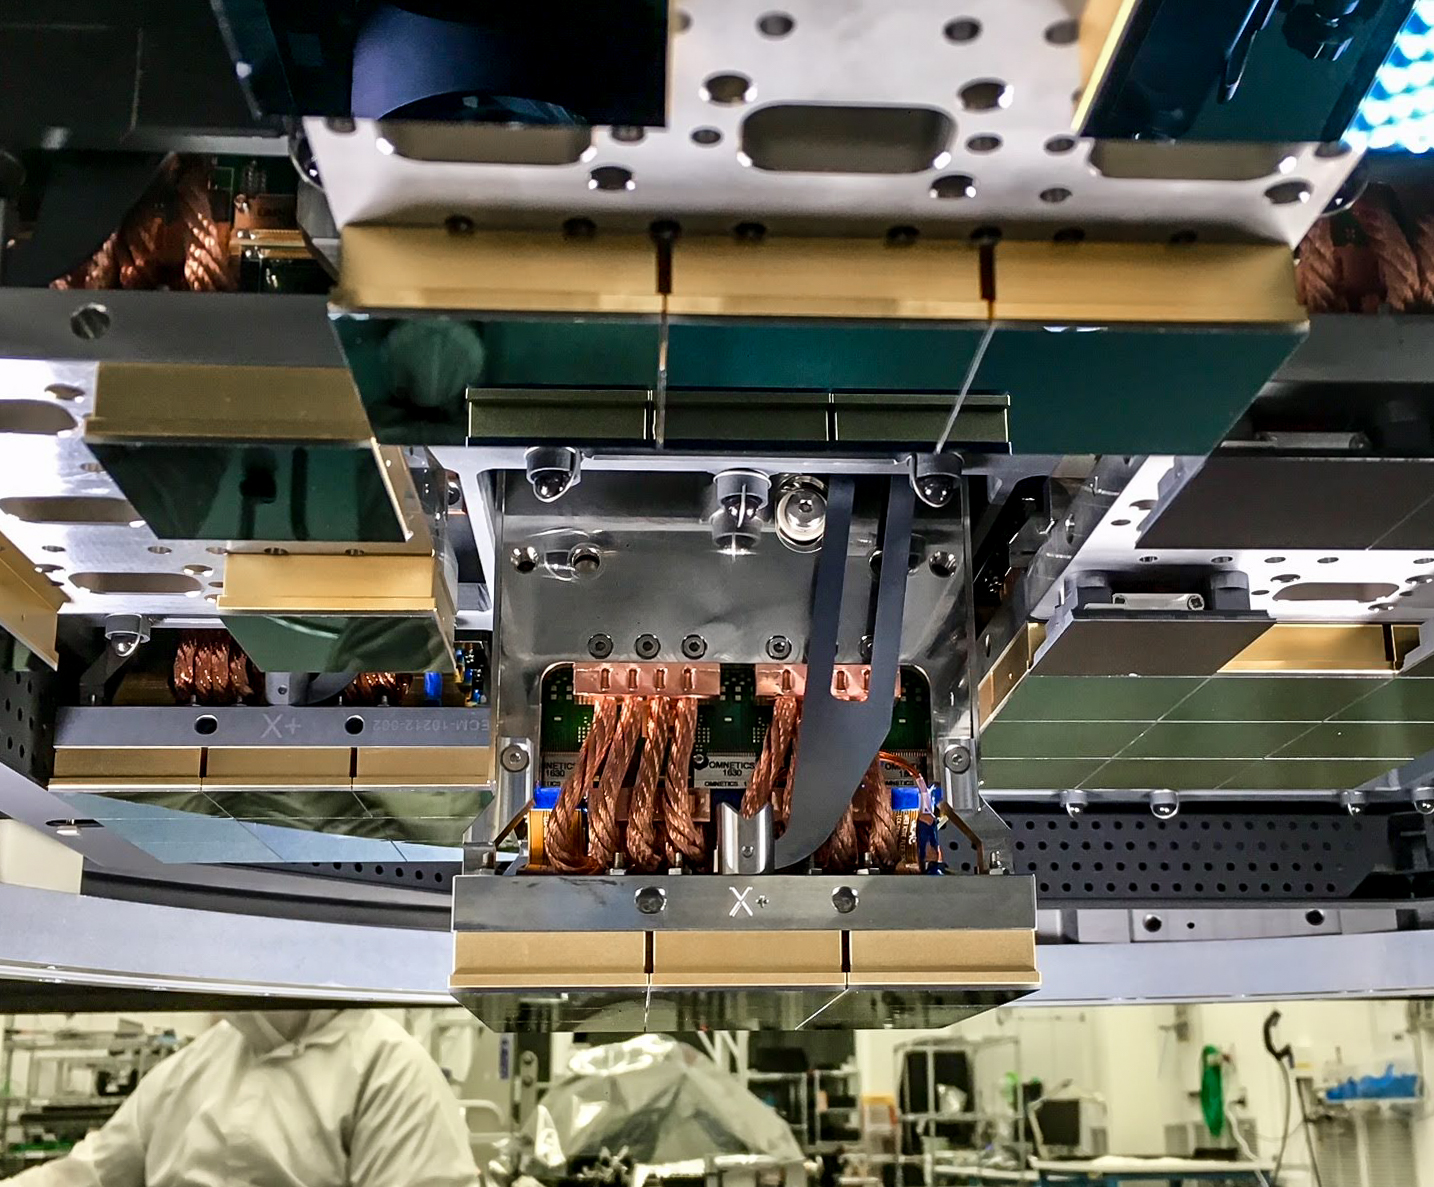

Vera C. Rubin Observatory LSST Camera Focal Plane Build 070

Testing the process of installing RTMs into the final cryostat assembly. In this process, a combination of mechanical RTMs as well as engineering grade RTMs (fully functional RTMs with CCD sensors that don’t quite meet science requirements) were used.

Credit: Travis Lange/SLAC National Accelerator Laboratory